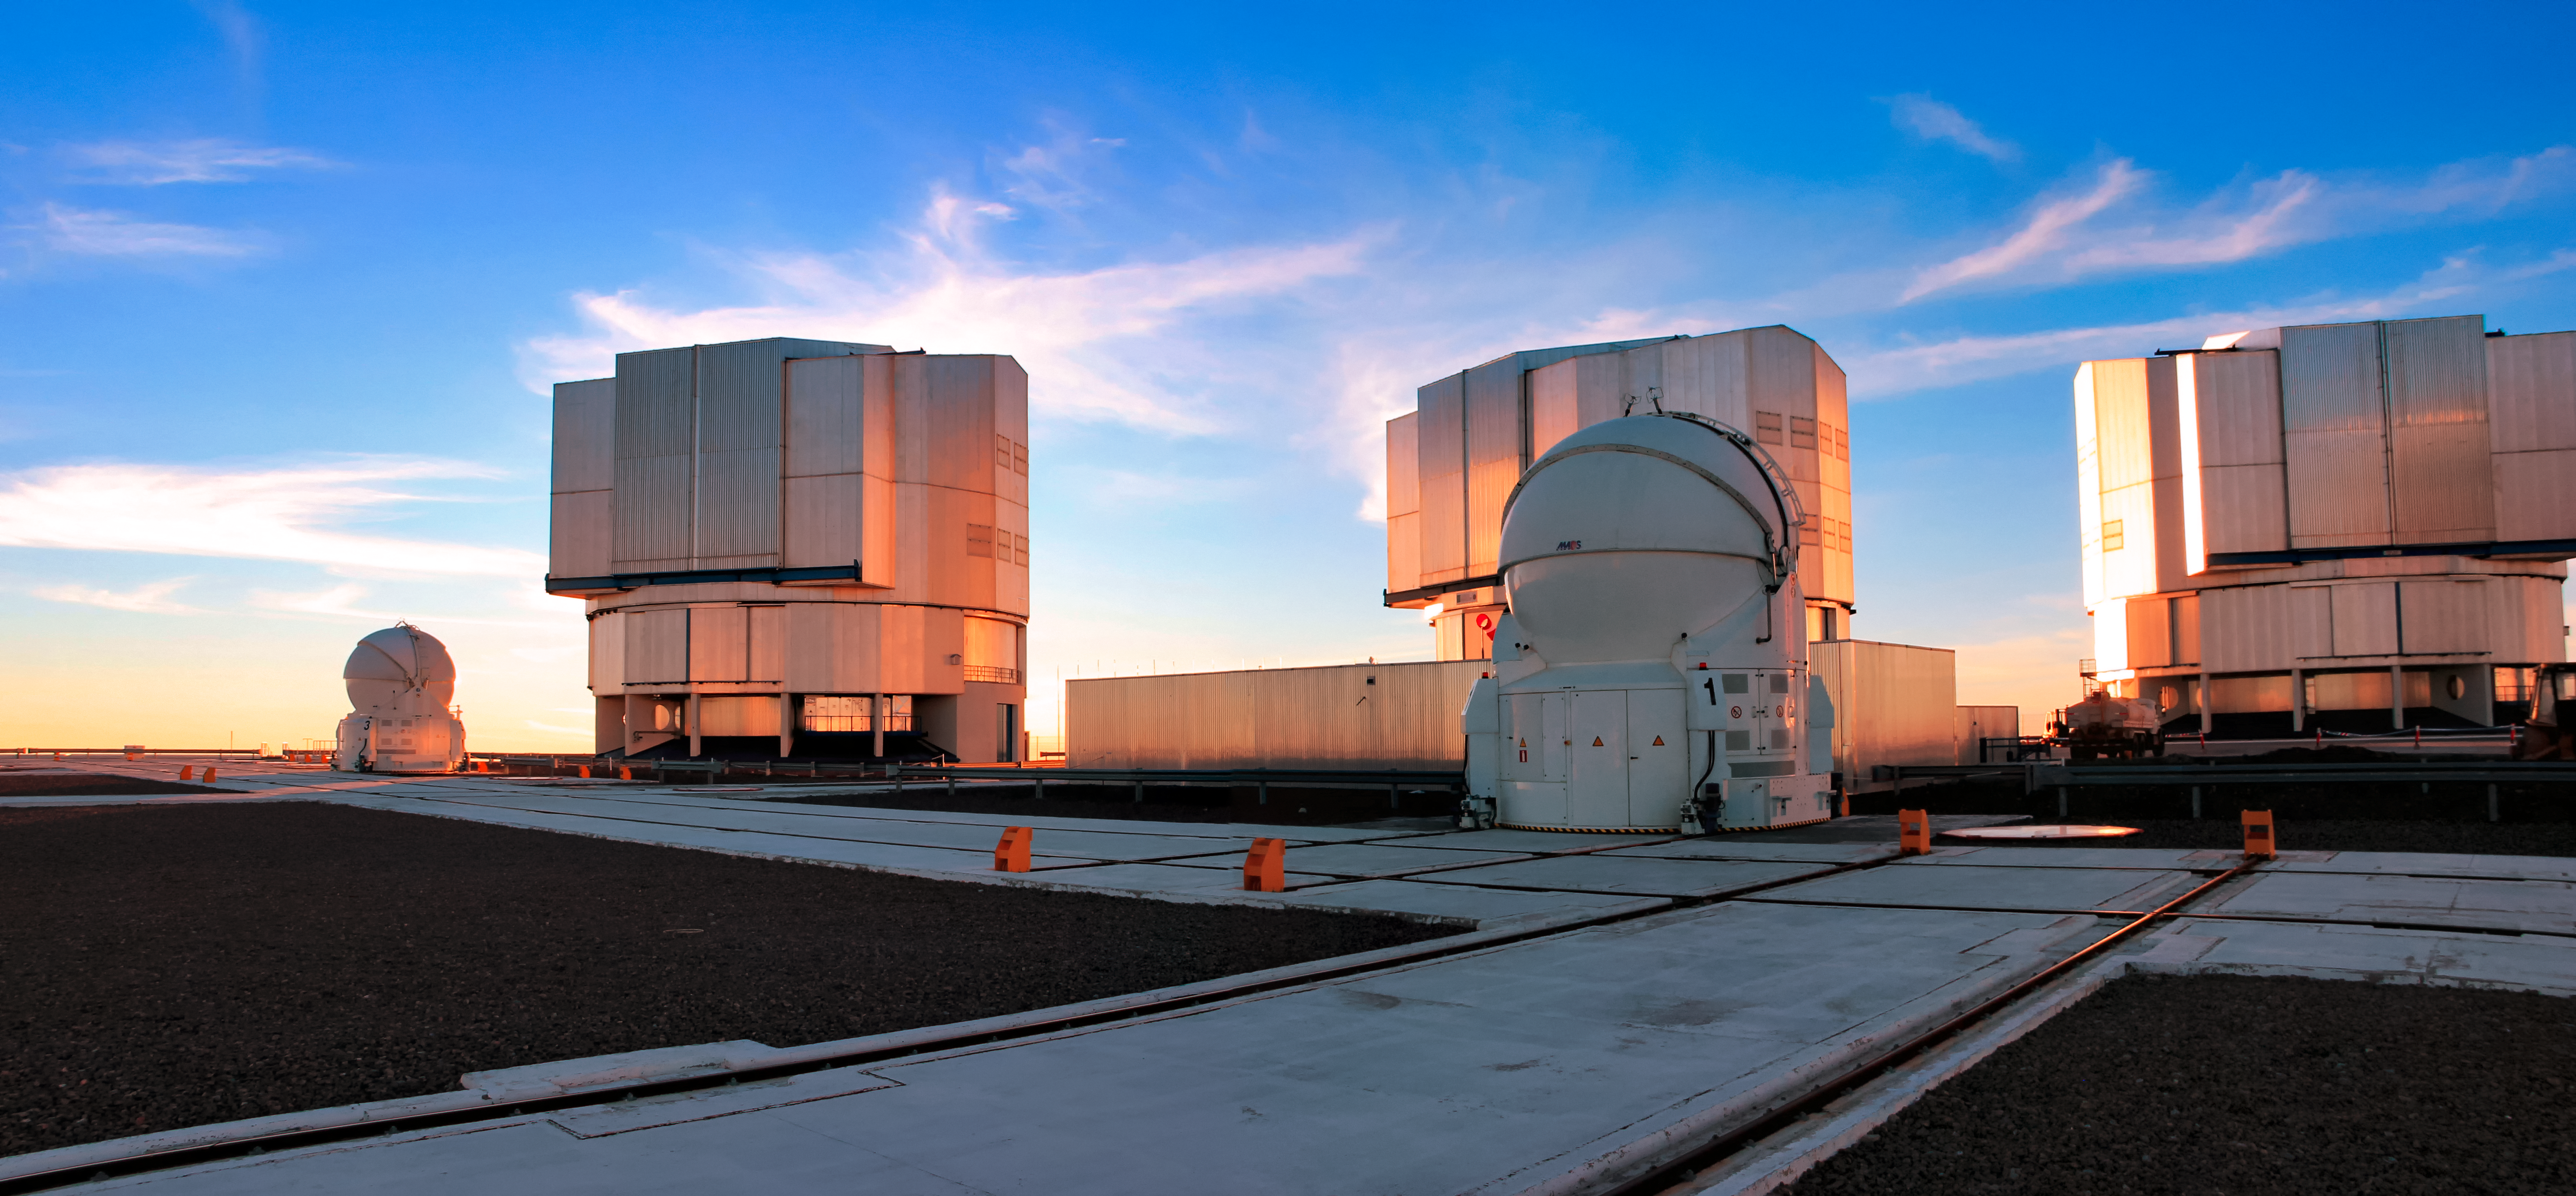

ESO's Very Large Telescope (VLT)

Three of the four enclosures that house the 8.2-metre Unit Telescopes (UT) are seen atop ESO's Paranal Observatory. Together with four 1.8-metre Auxiliary Telescopes (AT), two of which are seen here, they comprise ESO's flagship Very Large Telescope (VLT).

Credit: D. Schreiner and S. Degezelle/ESO